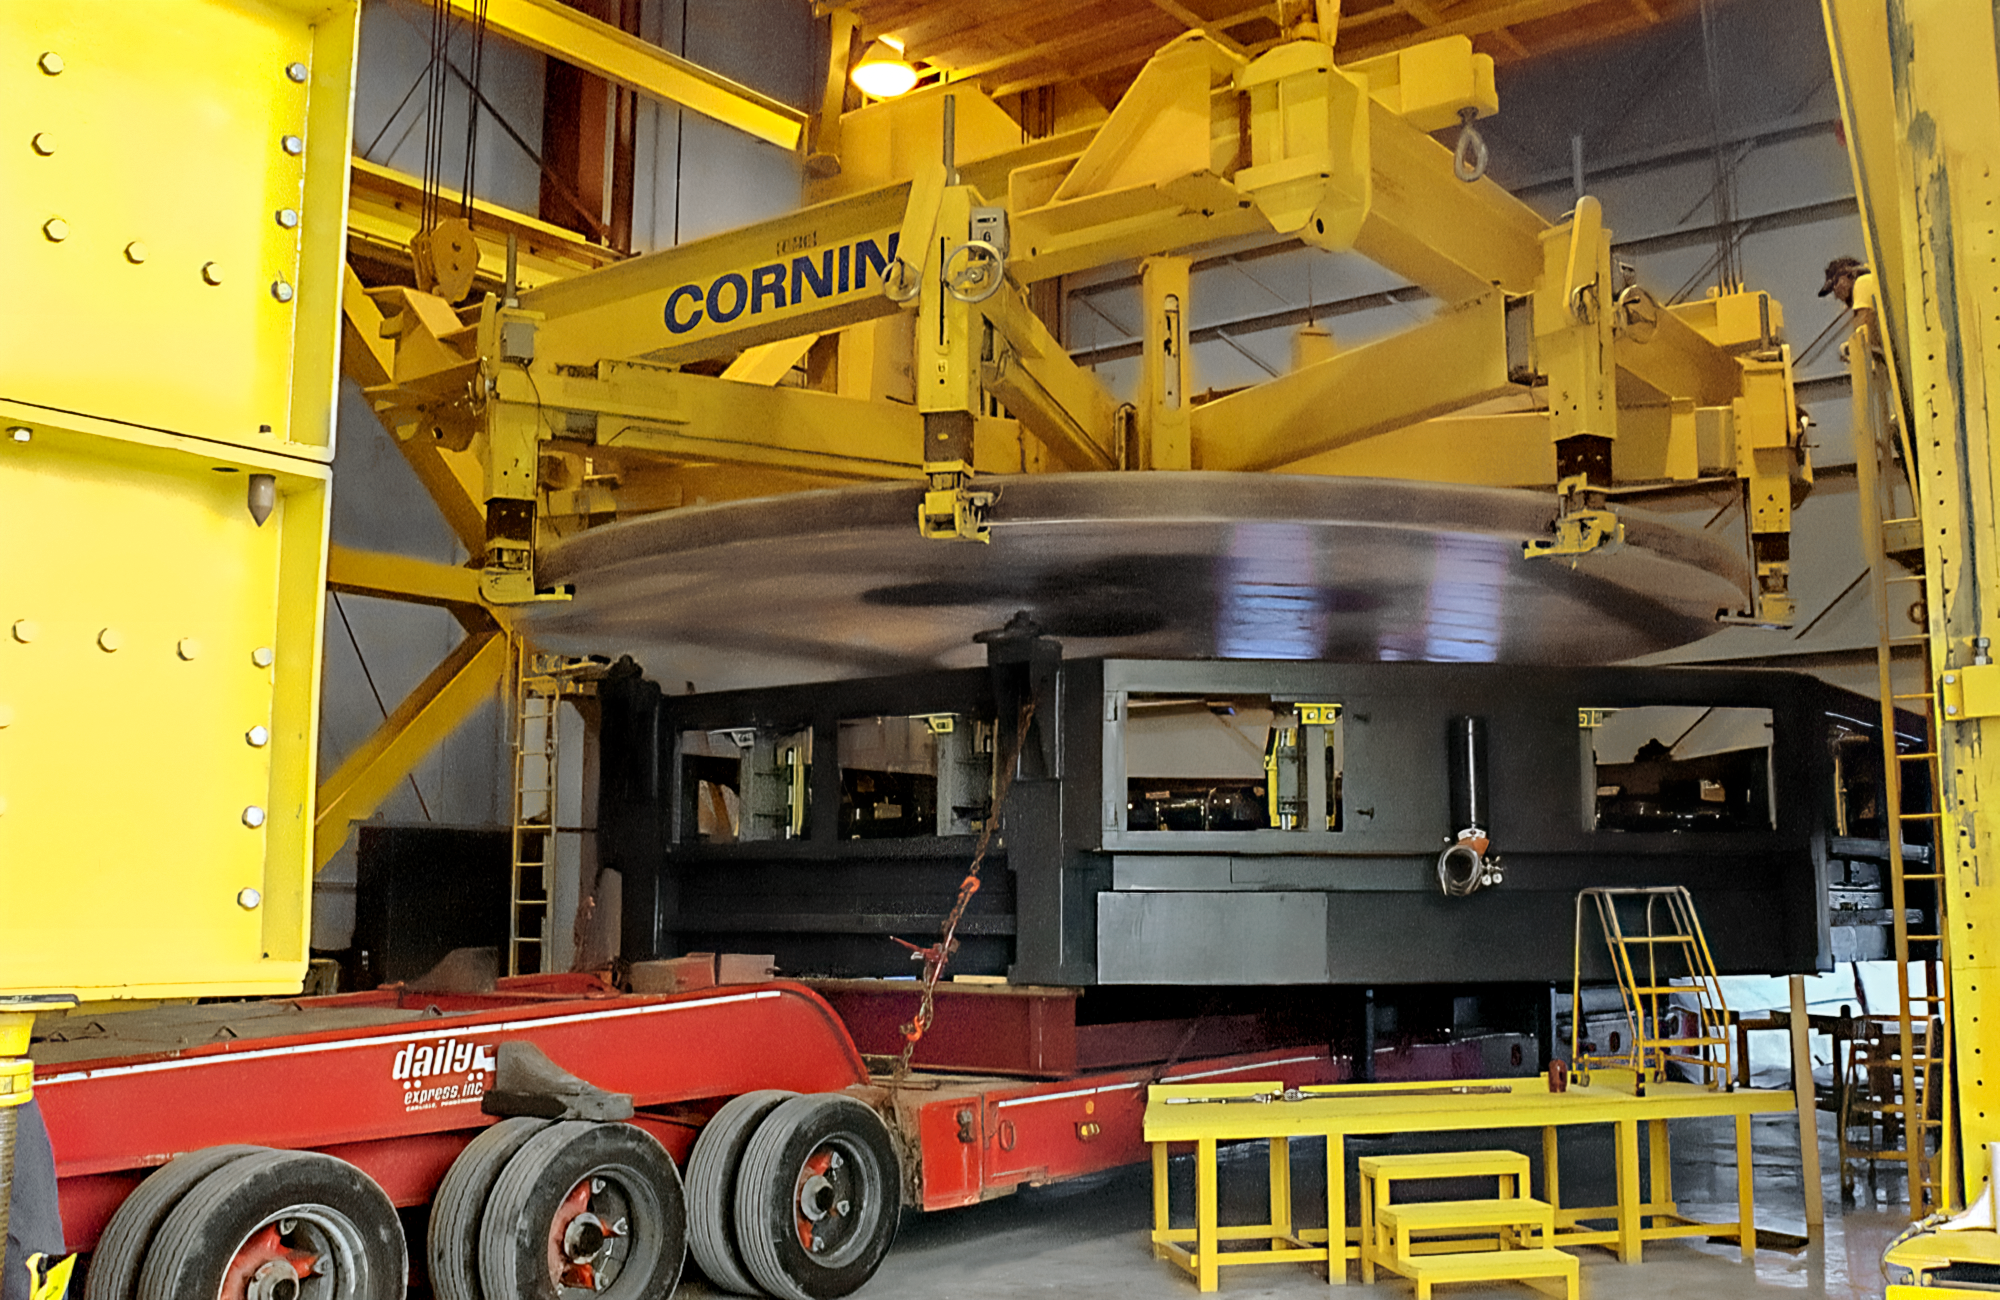

Transporting the Gemini Mirror

A gigantic mirror meant for one of the twin telescopes in the International Gemini Observatory is being loaded onto a truck to be transported to the port at Ogdensburg, New York. This image was captured in May 1997 at the Corning plant in Canton, New York.

Credit: NOIRLab/NSF/AURA